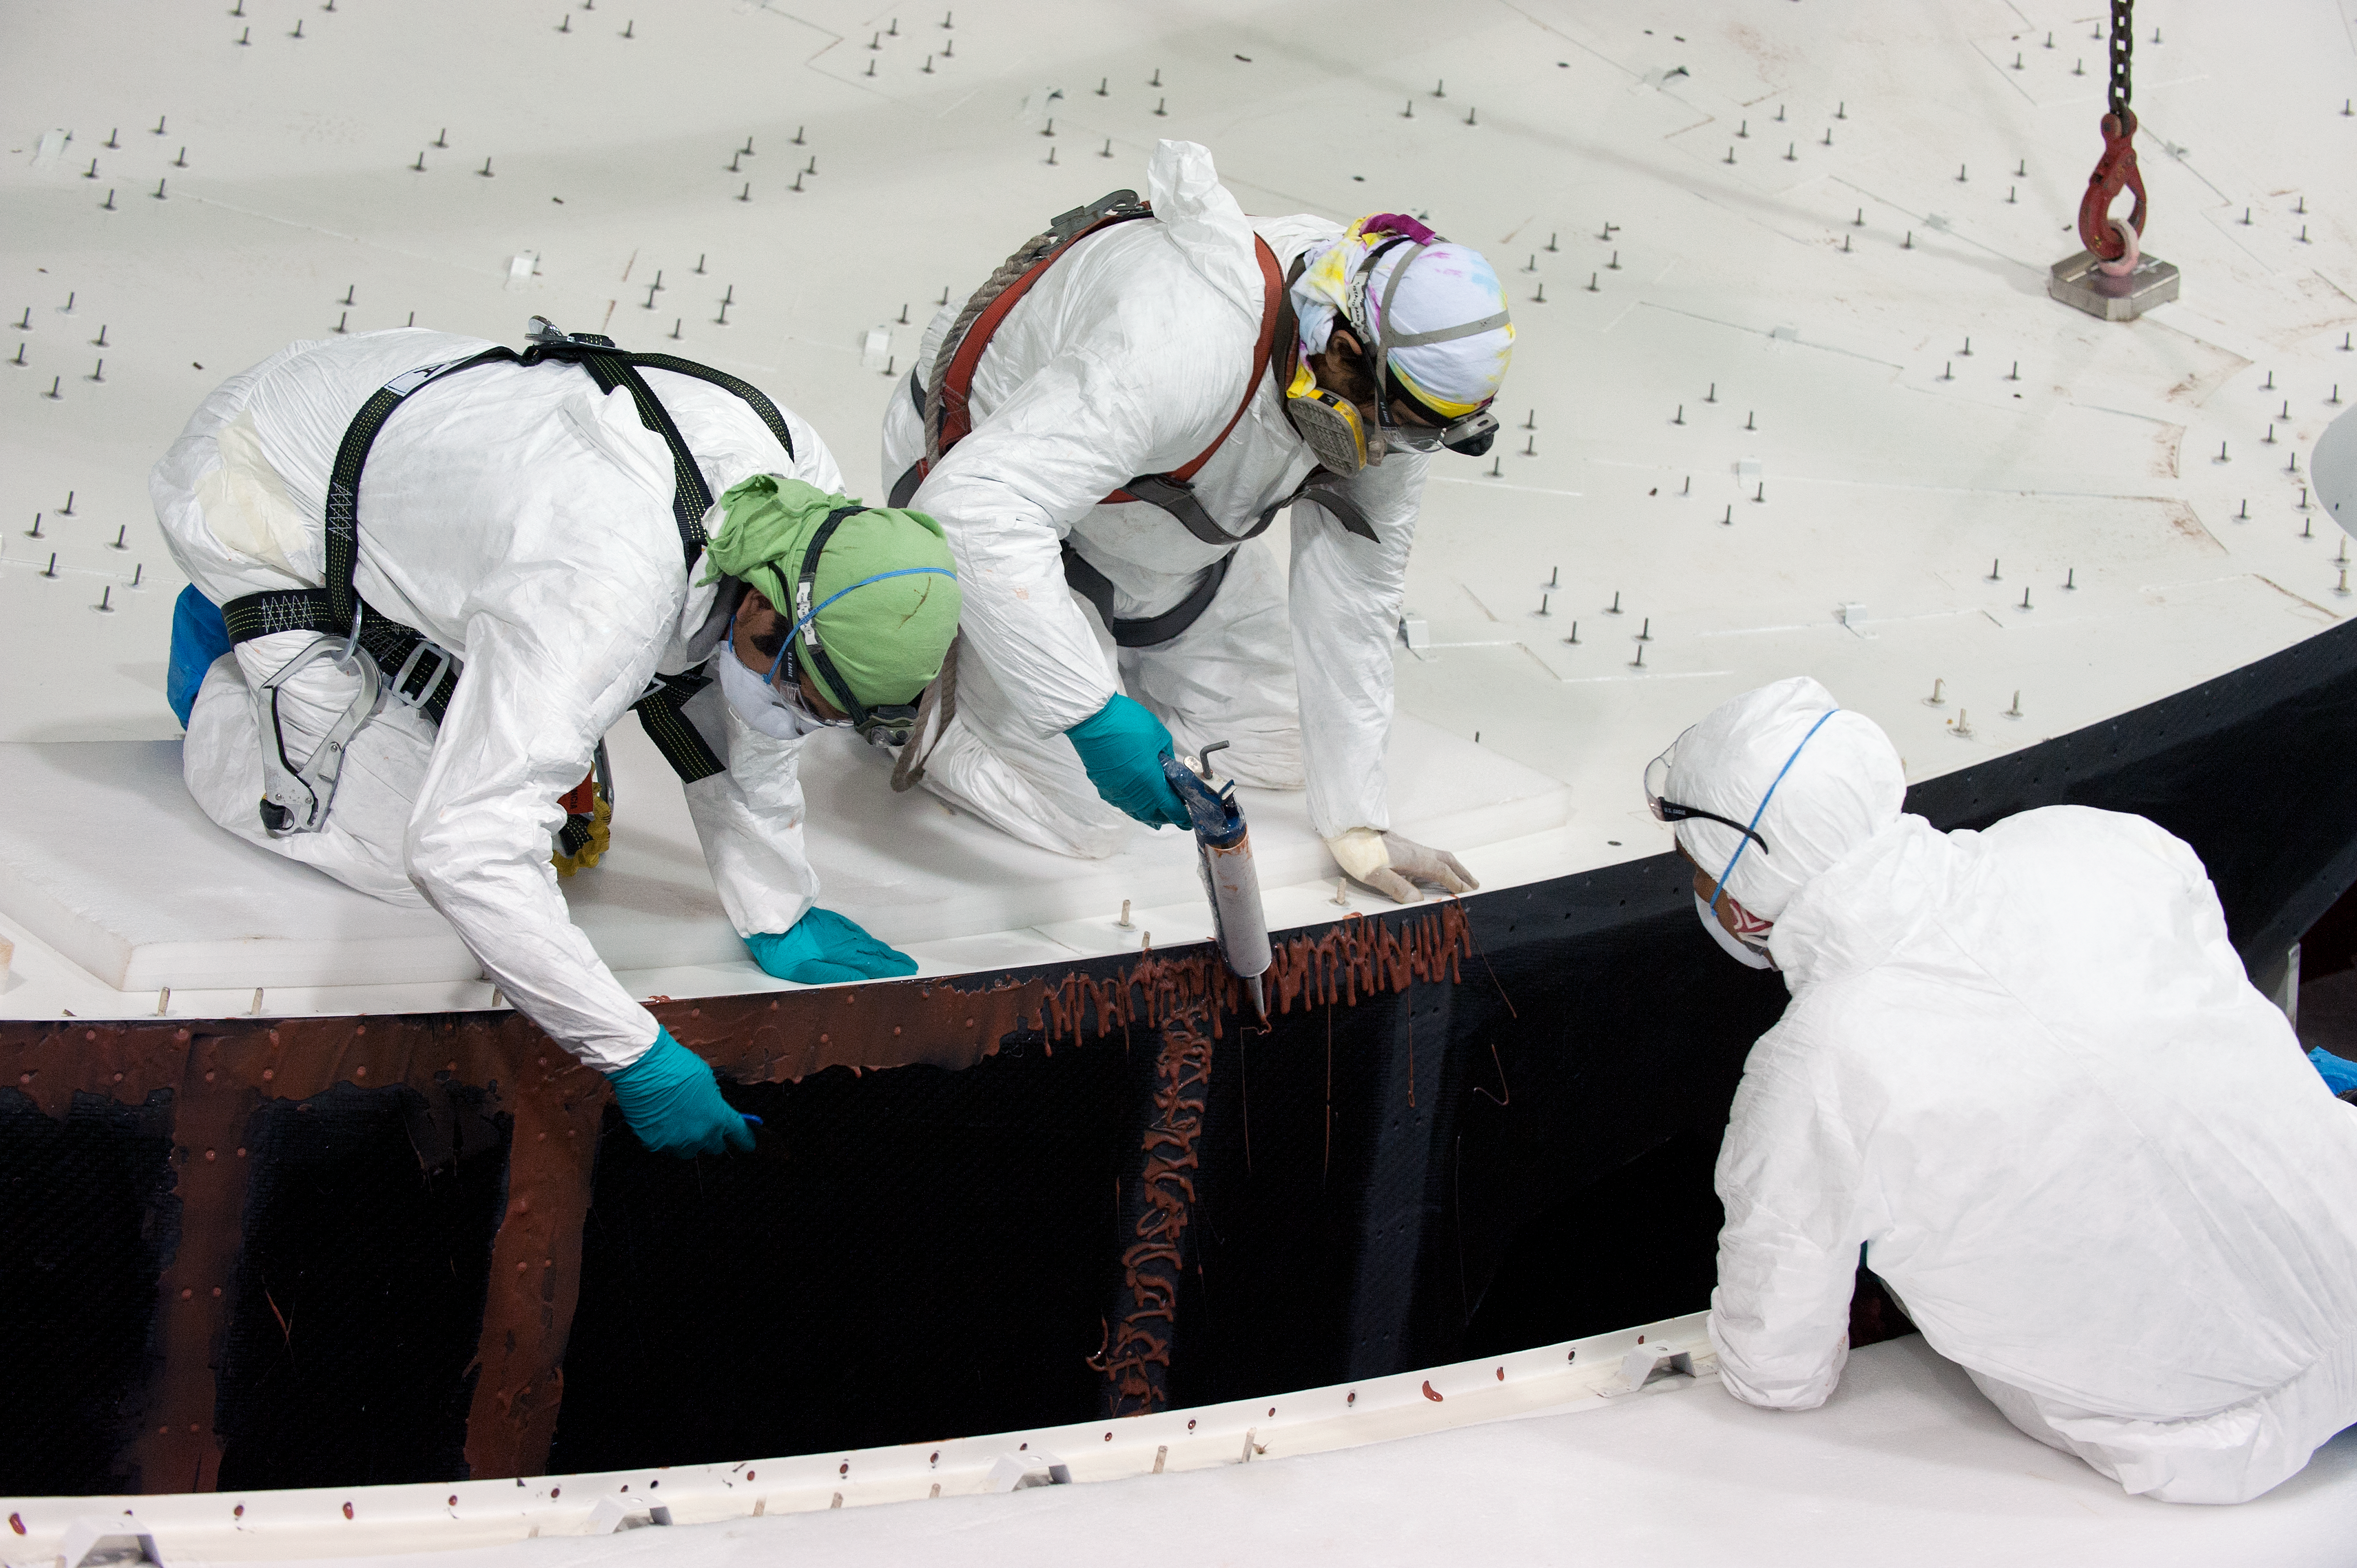

Glueing ALMA antenna reflector sections

ESO assembley site night time glueing of two antenna reflector sections.

Credit: ESO/Max Alexander